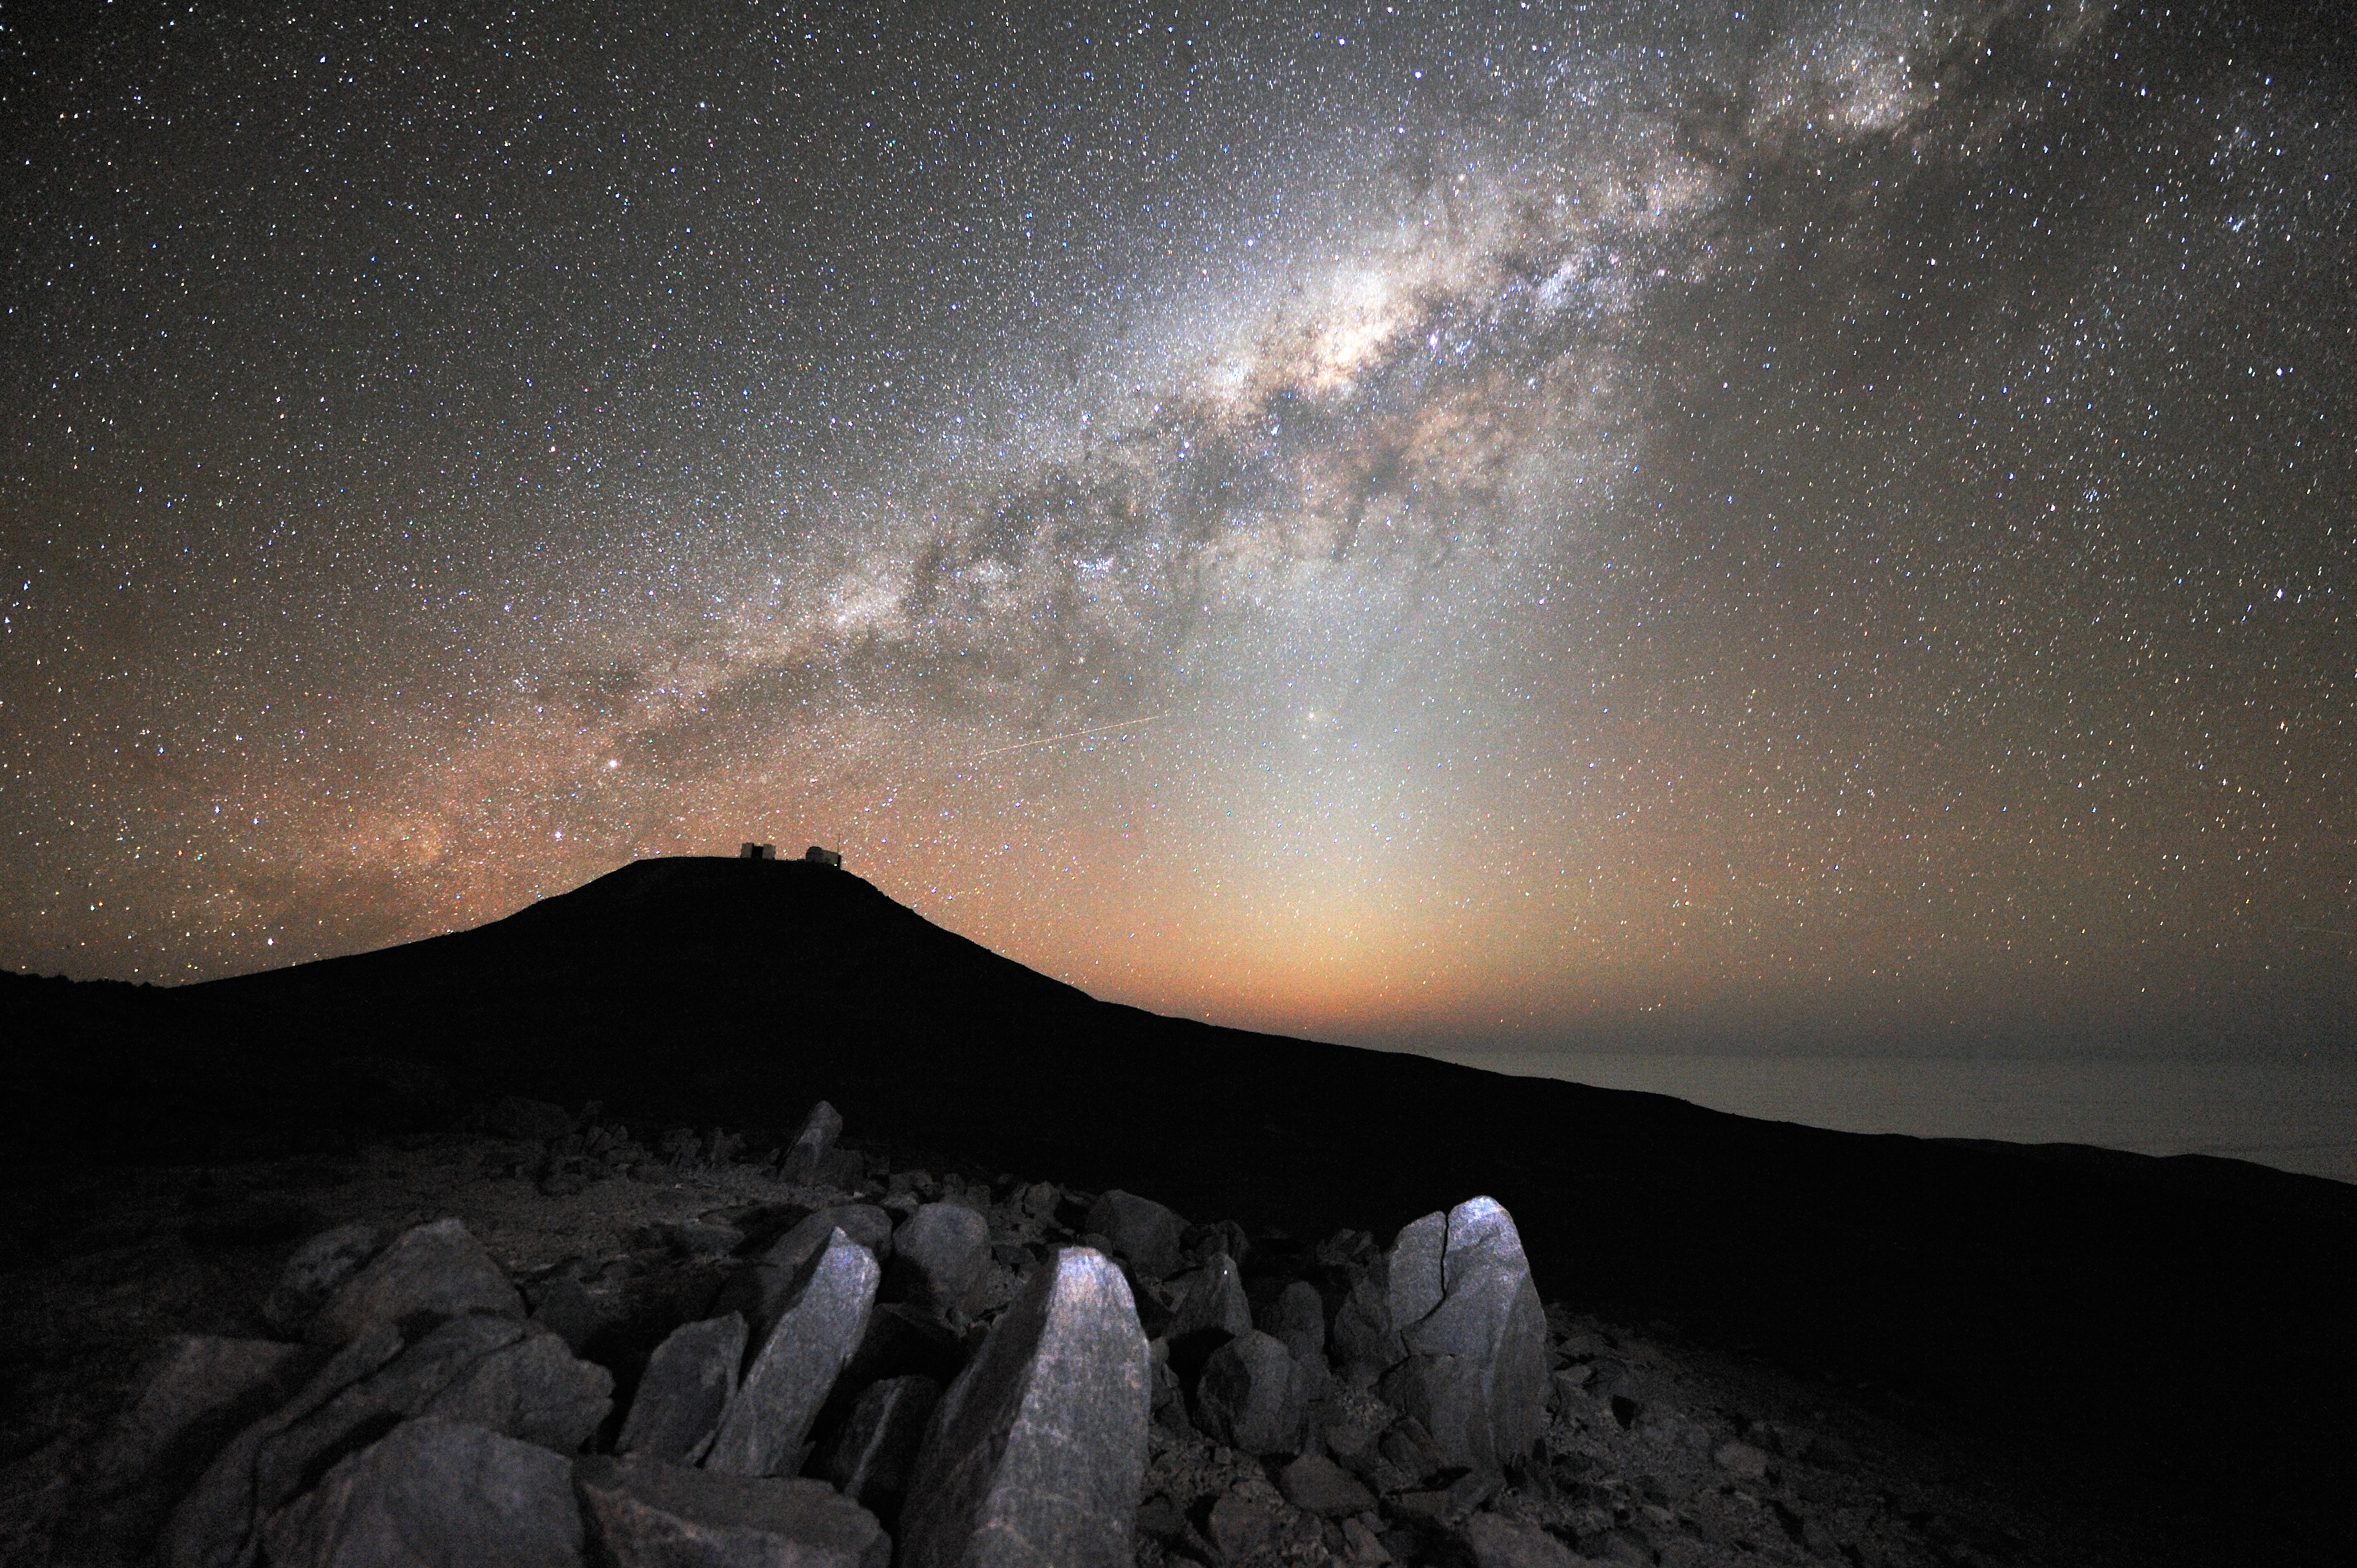

The Milky Way over Paranal

Majestic night landscape, where the dark silhouette of the VLT atop Paranal Mountain, brings out over the amazingly starry background. Because of the exceptional quality of the sky, stars are still perfectly visible just above the horizon, where clouds typically cover the Pacific Ocean, only 12 km away from the observatory. The brightest area, crossed by prominent dark lanes corresponds to the central bulge of our galaxy that we see perfectly edge-on. The centre of the galaxy itself is intersected by the vertical brighter column of the zodiacal light, which clearly marks the plan of the Earth´s orbit around the Sun. The Solar System planets, as well as the Sun itself, our Moon and the zodiacal constellations lie into this plan. In the picture, at the end of a dark lane which seems to hang directly from the Galactic Centre, the bright star Antares (Alpha Scorpii) is visible.

Credit: G. Hüdepohl (atacamaphoto.com)/ESO